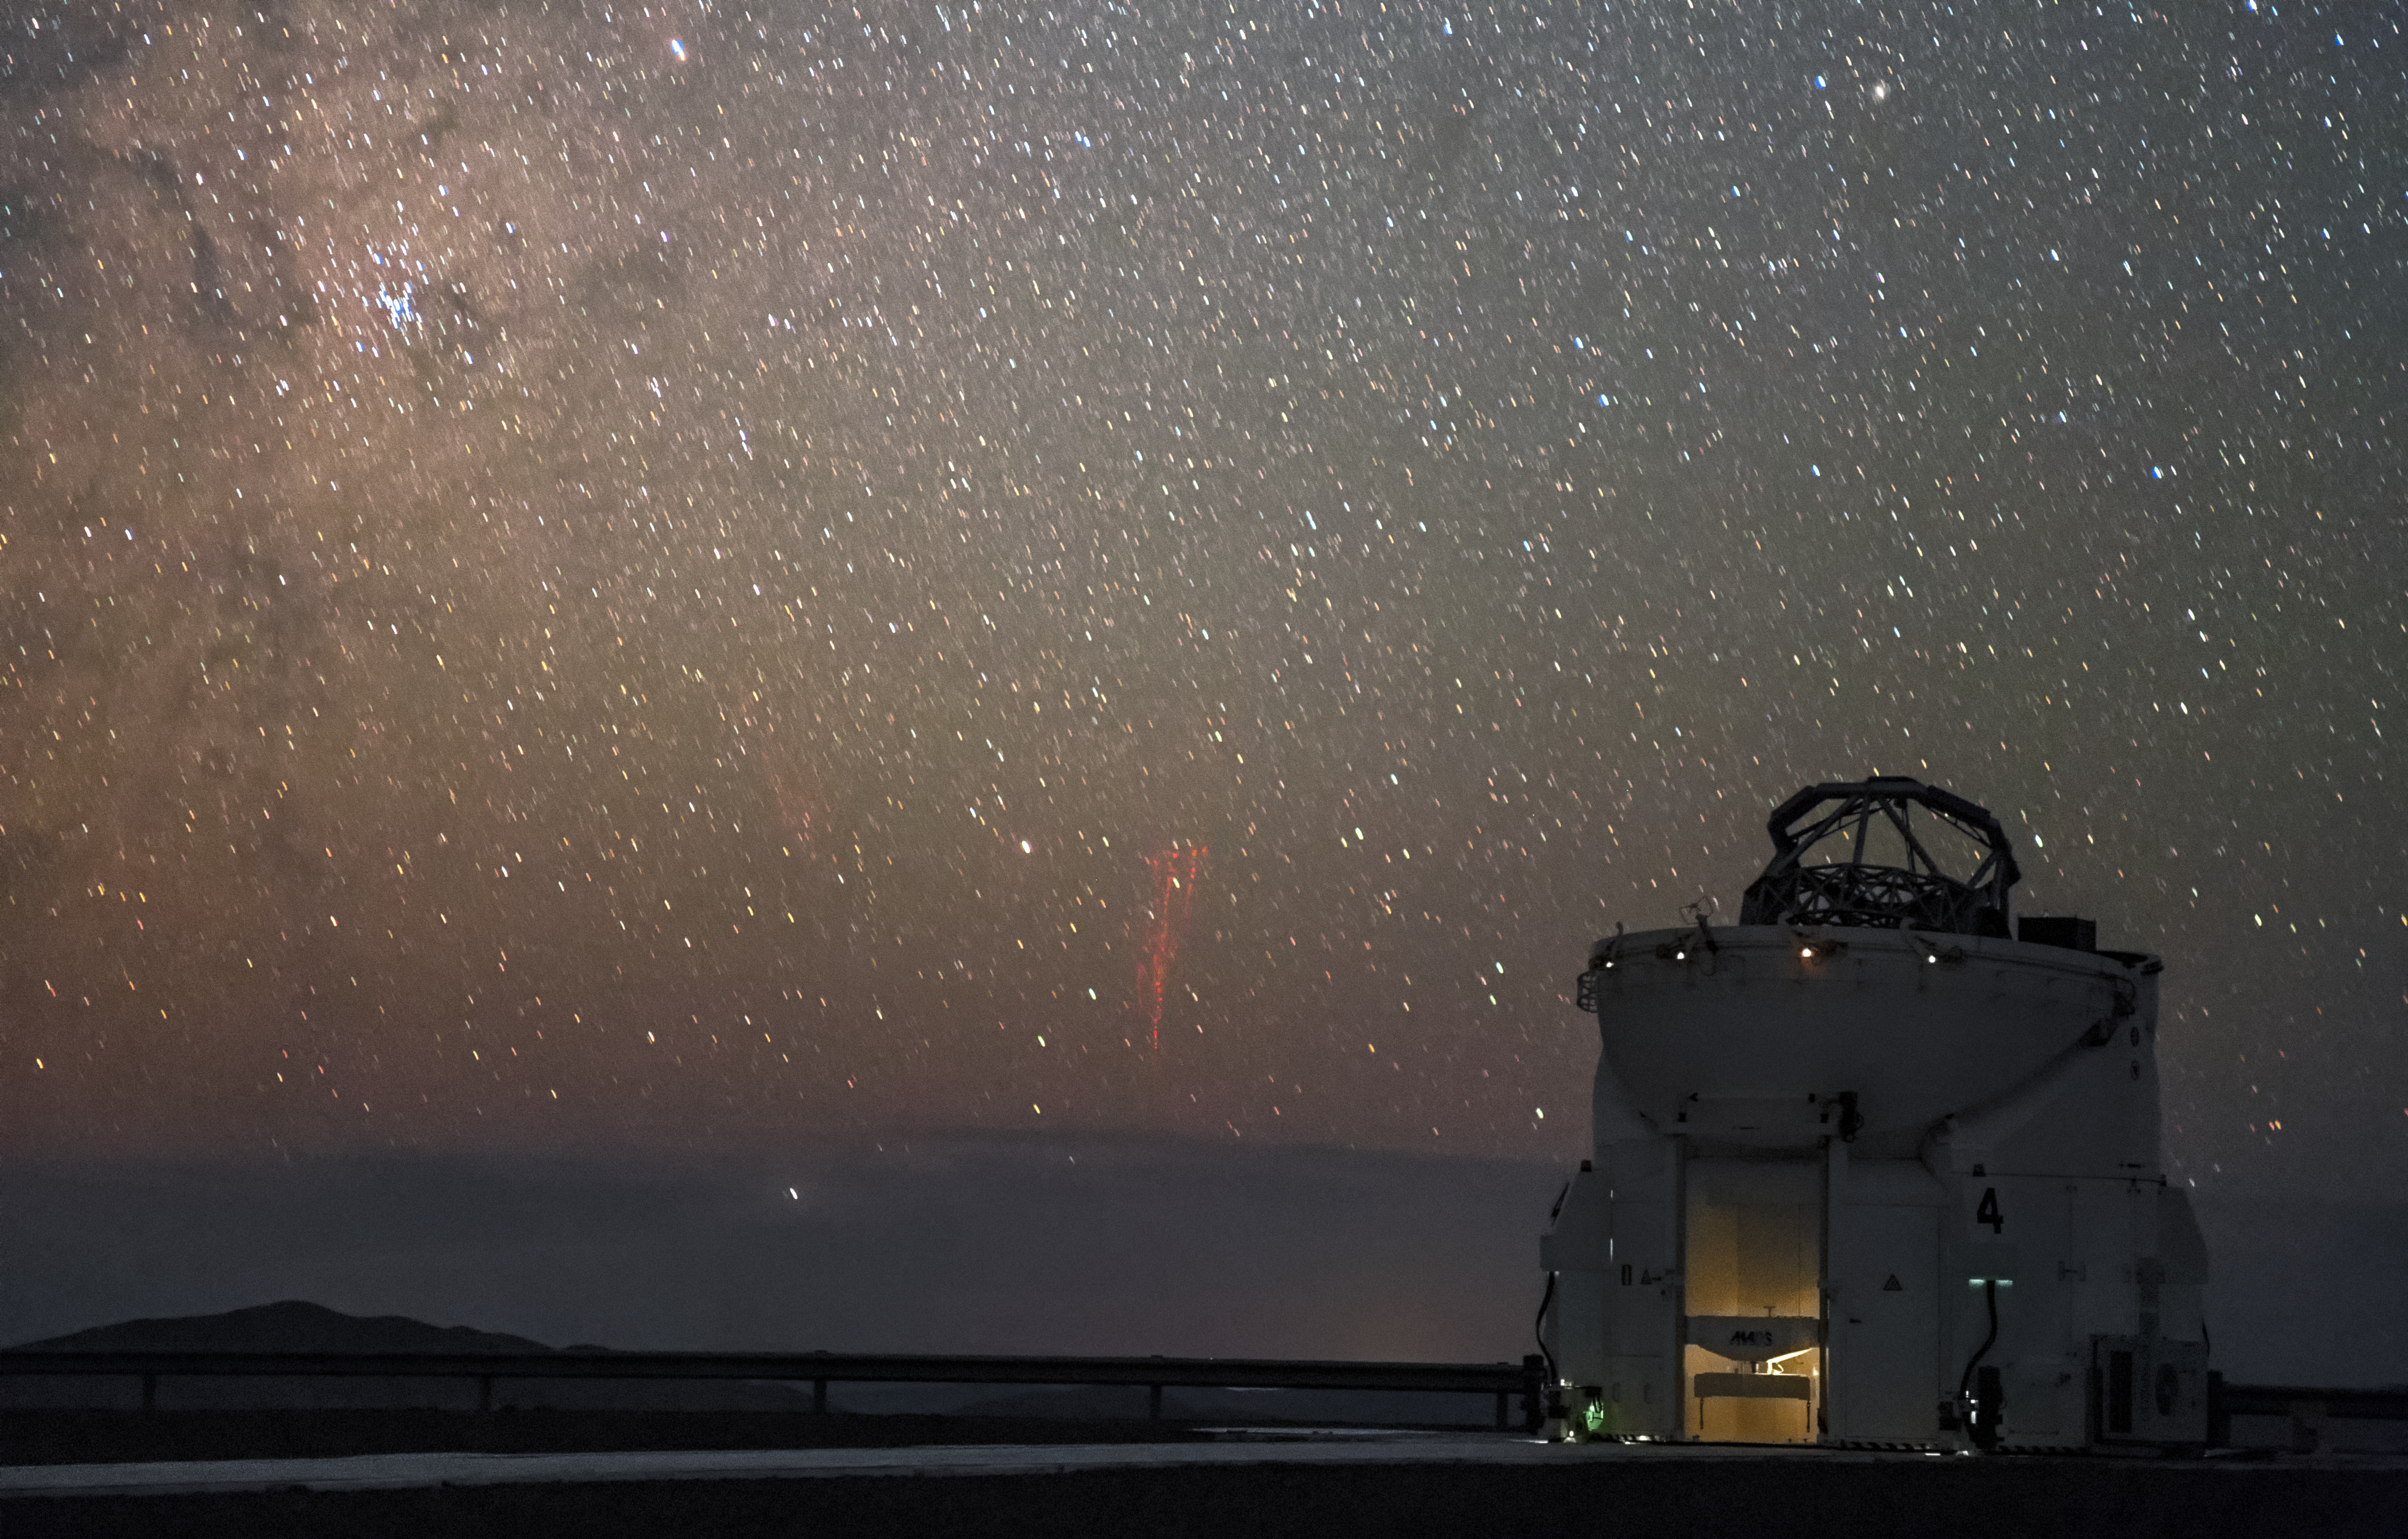

Paranal red sprites

First imaged in 1989, red sprites are a ghostly phenomenon that occur at high altitudes above thunderstorms. Photographed here by ESO Photo Ambassador Petr Horálek, the unmistakable tendrils of multiple red sprites are spotted approximately 600 kilometres away from ESO's Paranal Observatory above distant thunderclouds. In the foreground sits a lone 1.8-metre Auxiliary Telescope, part of ESO's Very Large Telescope (VLT).

Credit: P. Horálek/ESO